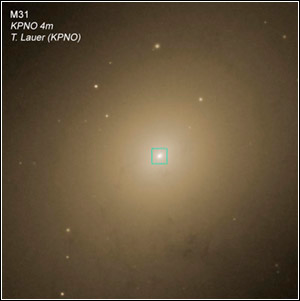

Mysterious Disk of Blue Stars Around Black Hole in M31

Credit: T. Lauer (NOAO/AURA/NSF)